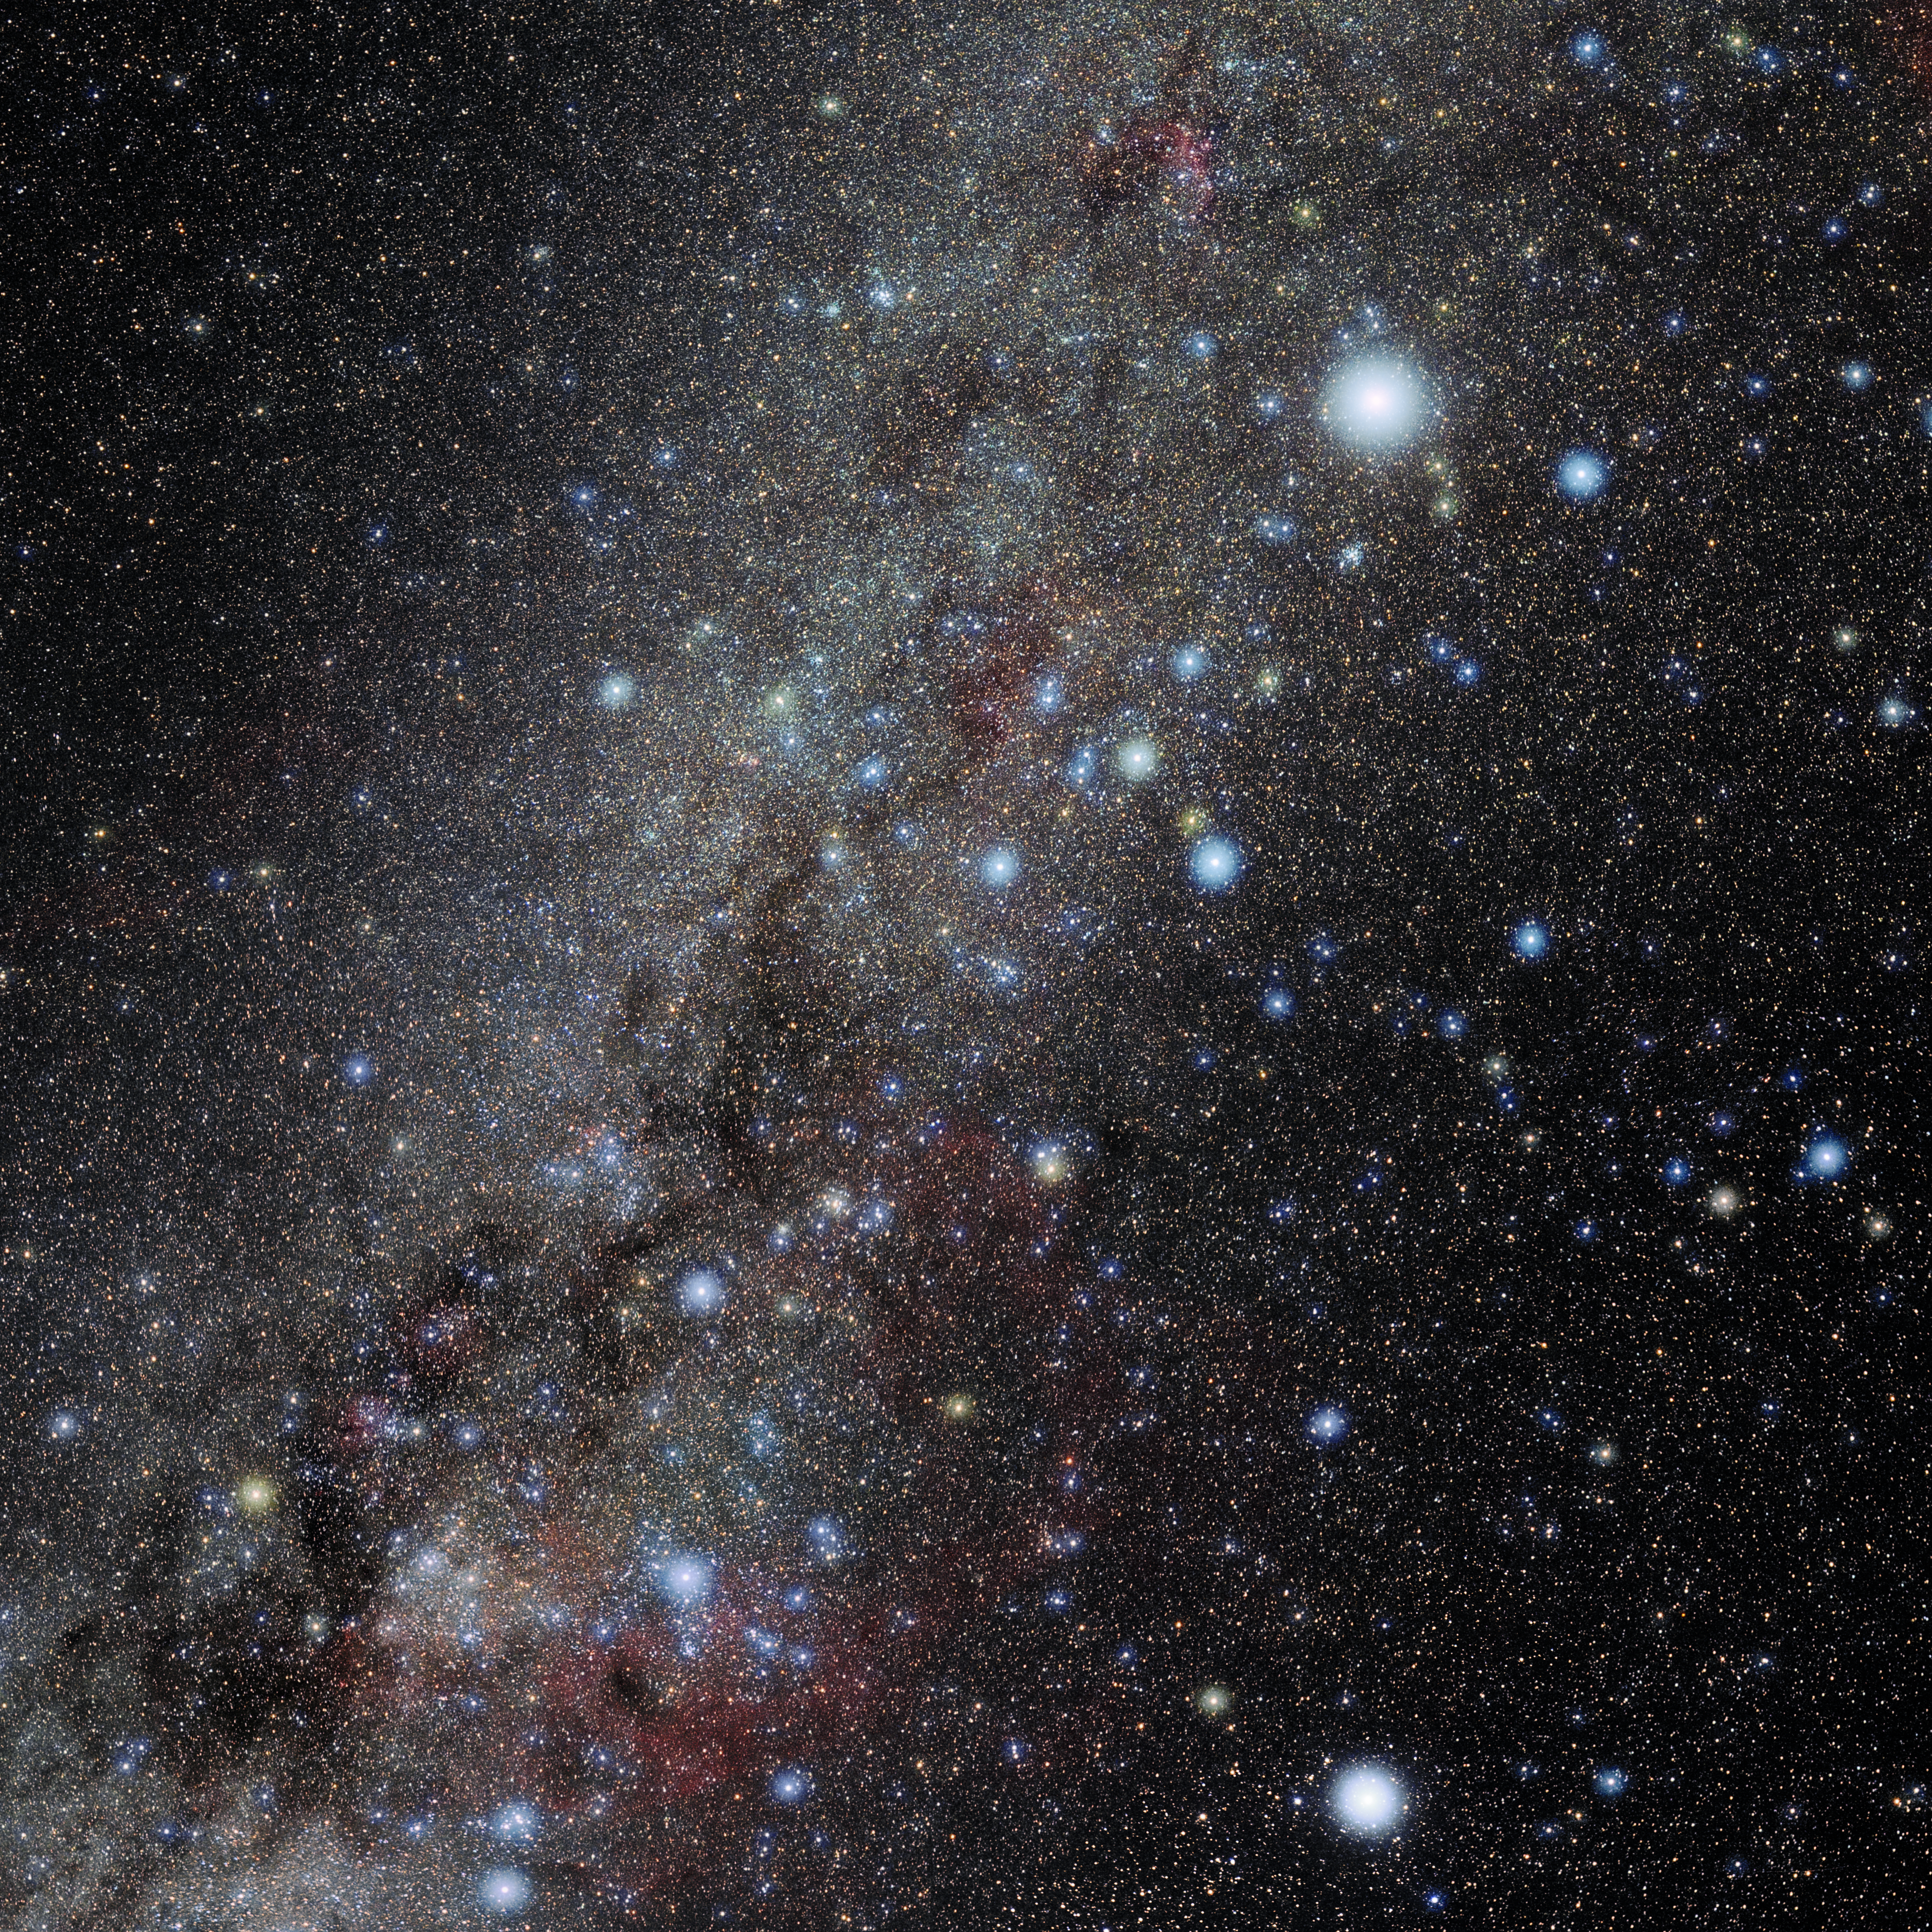

Puppis

Photo of the constellation Puppis produced by NOIRLab in collaboration with Eckhard Slawik, a German astrophotographer. Here is the annotated version.

Credit: E. Slawik/NOIRLab/NSF/AURA/M. Zamani